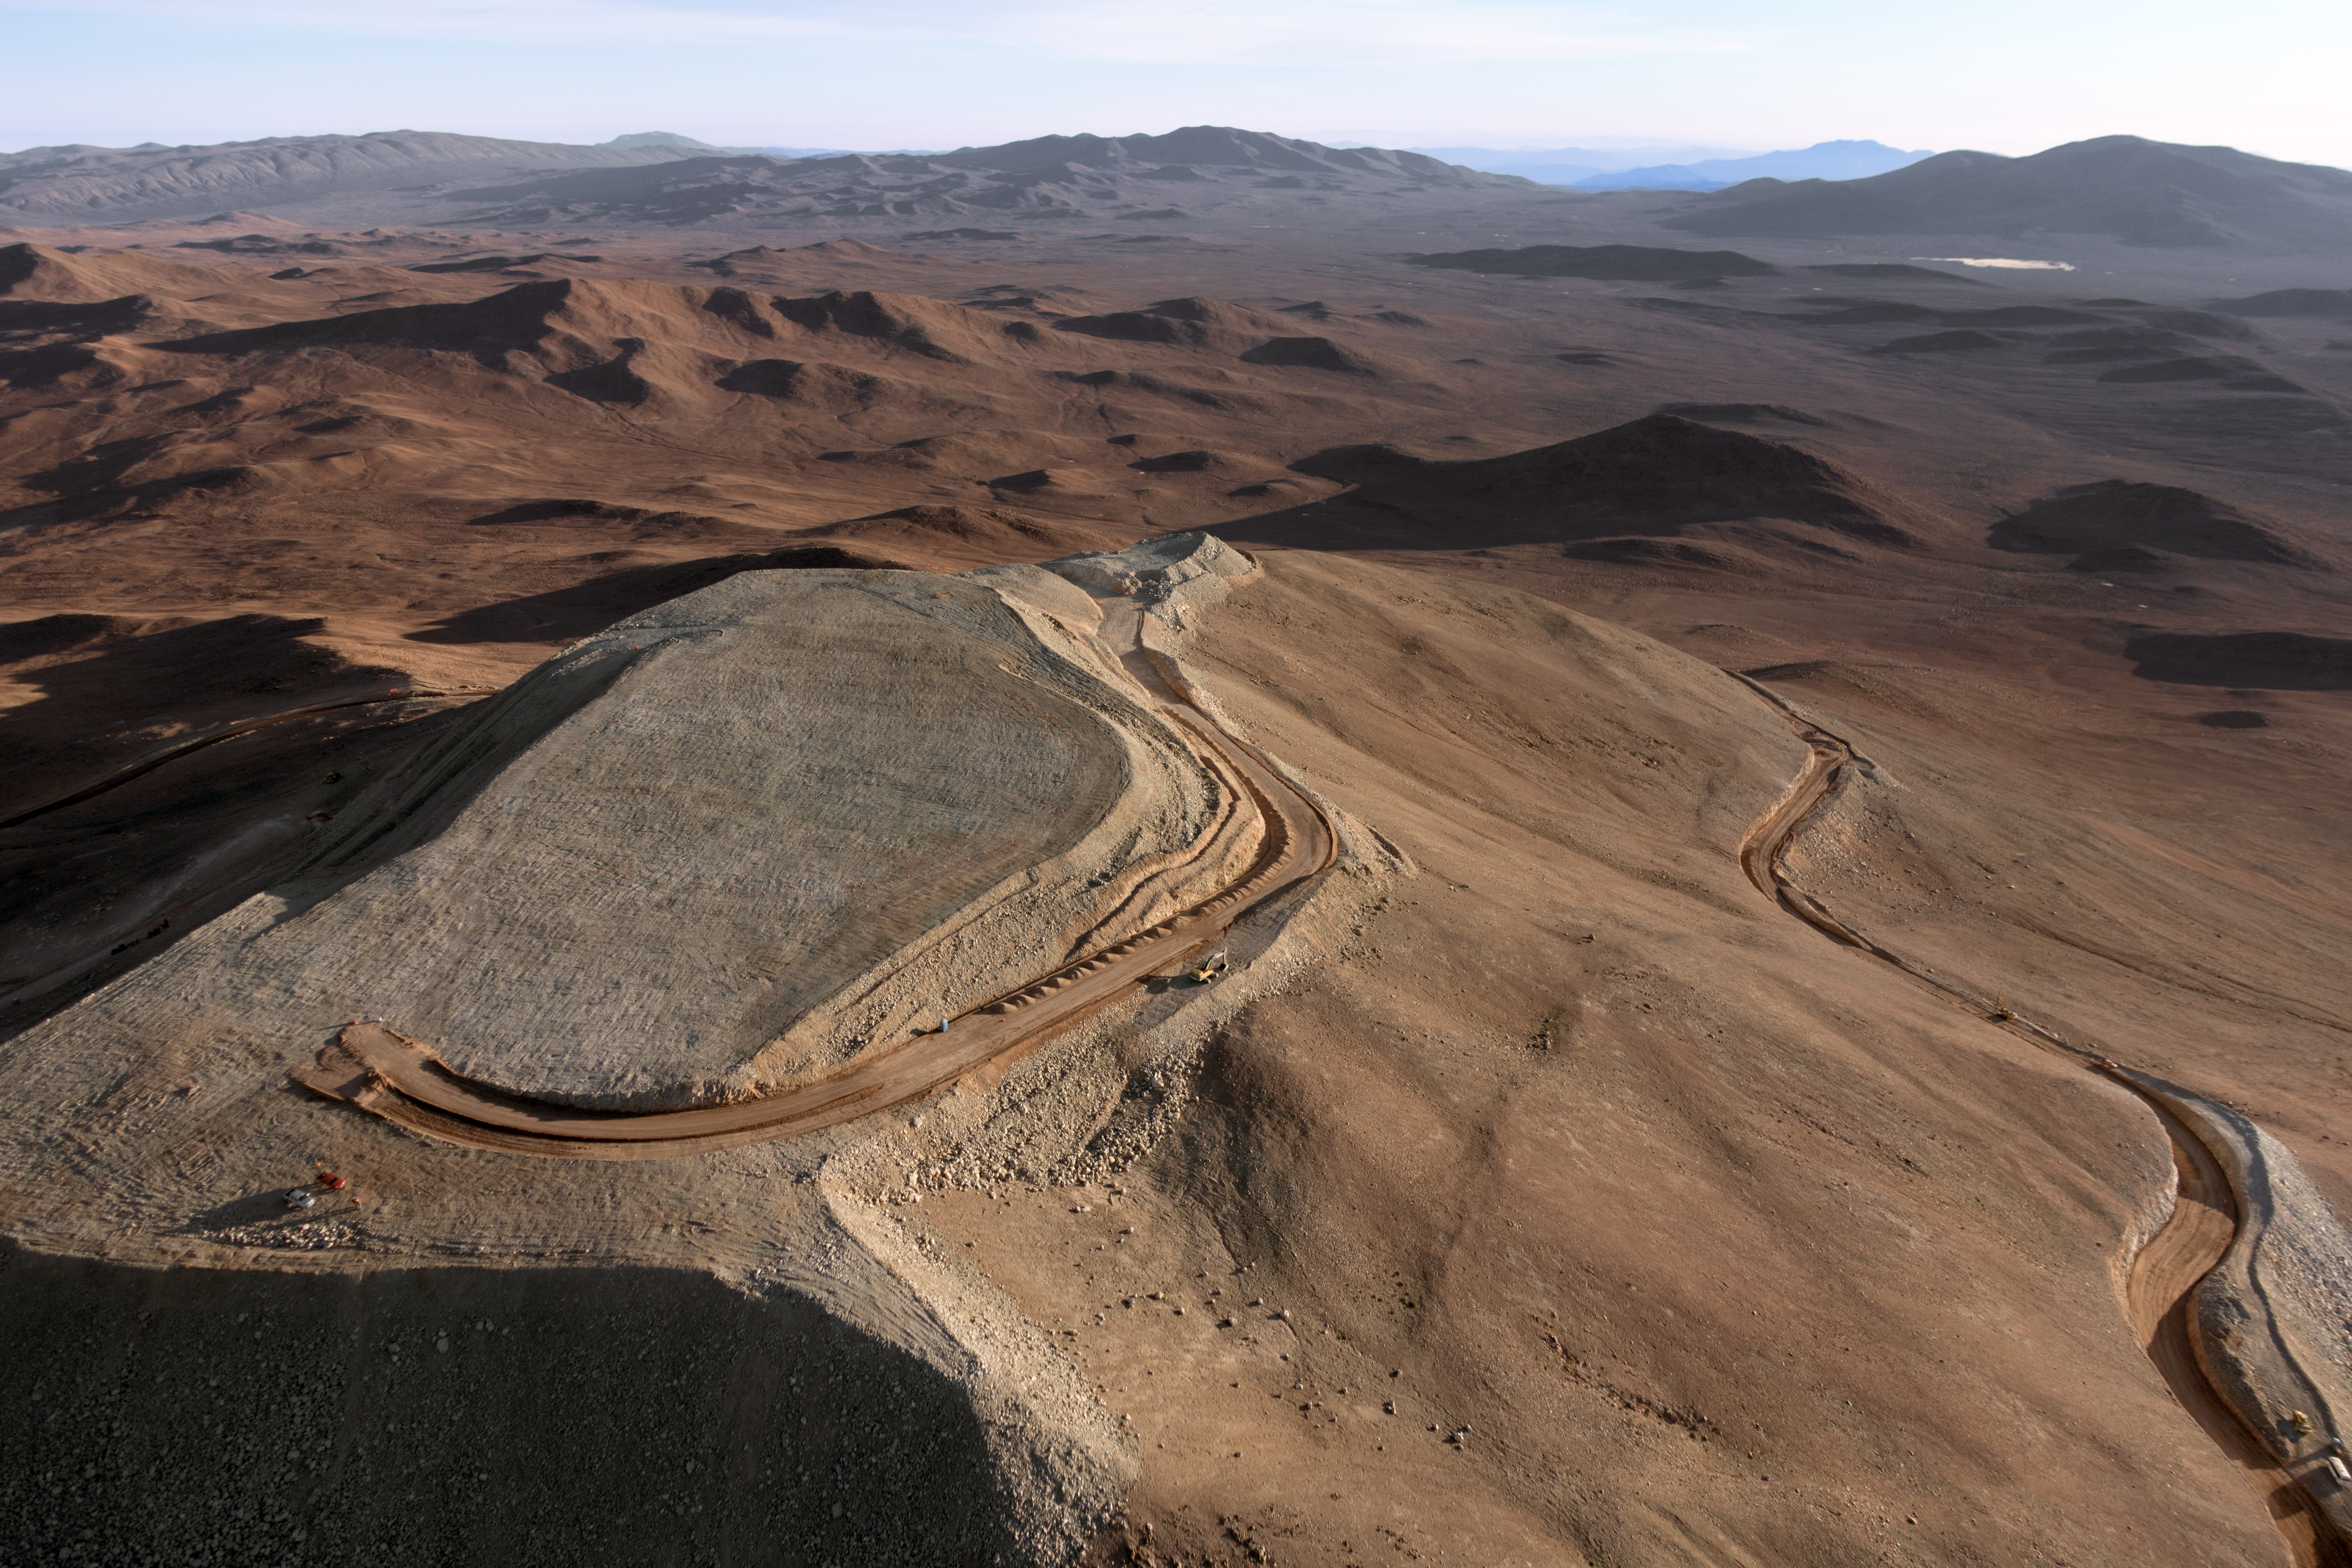

Cerro Armazones

The flattened peak of Cerro Armazones, the future home of ESO's Extremely Large Telescope (ELT), is set against the mountainous terrain of the Chilean Coastal Range.

Credit: G. Hüdepohl (atacamaphoto.com)/ESO